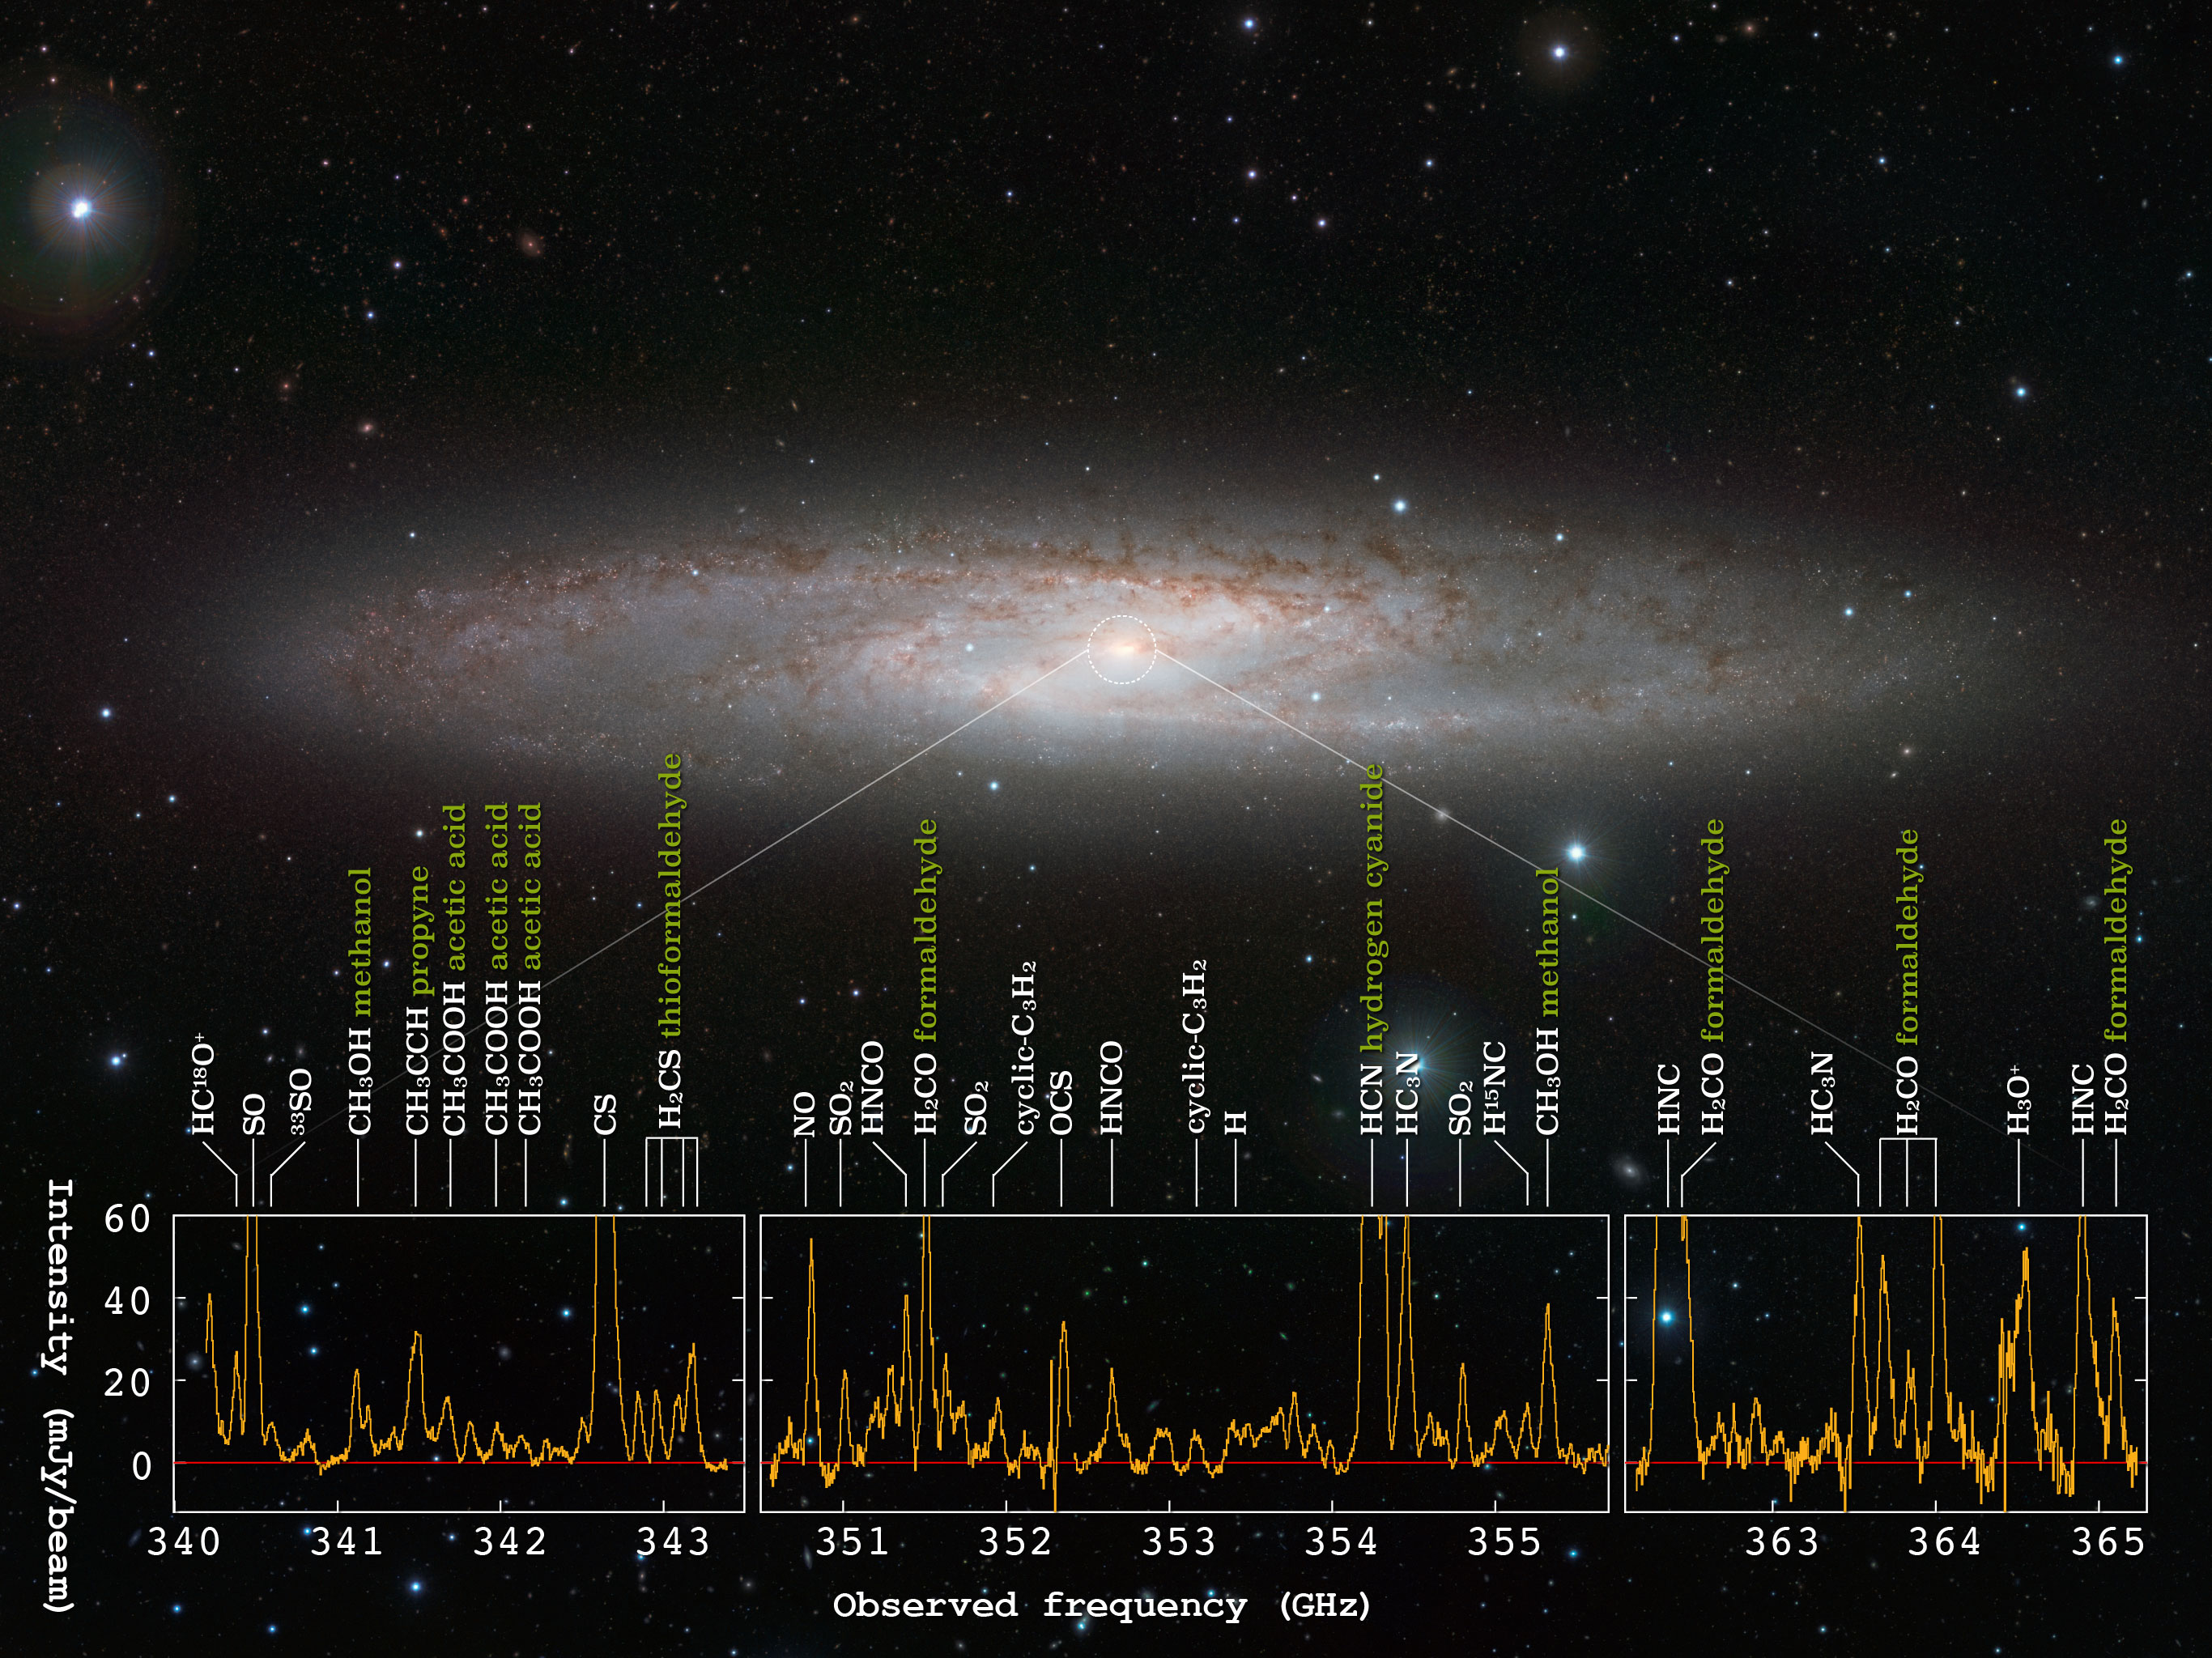

NGC 253 and the cloud of complex chemical composition

The starburst galaxy NGC 253 and the radio spectra obtained with ALMA. ALMA detected radio signals from 19 different molecules at the center of this galaxy.

Credit: ESO/J. Emerson/VISTA, ALMA (ESO/NAOJ/NRAO), Ando et al. Acknowledgment: Cambridge Astronomical Survey Unit